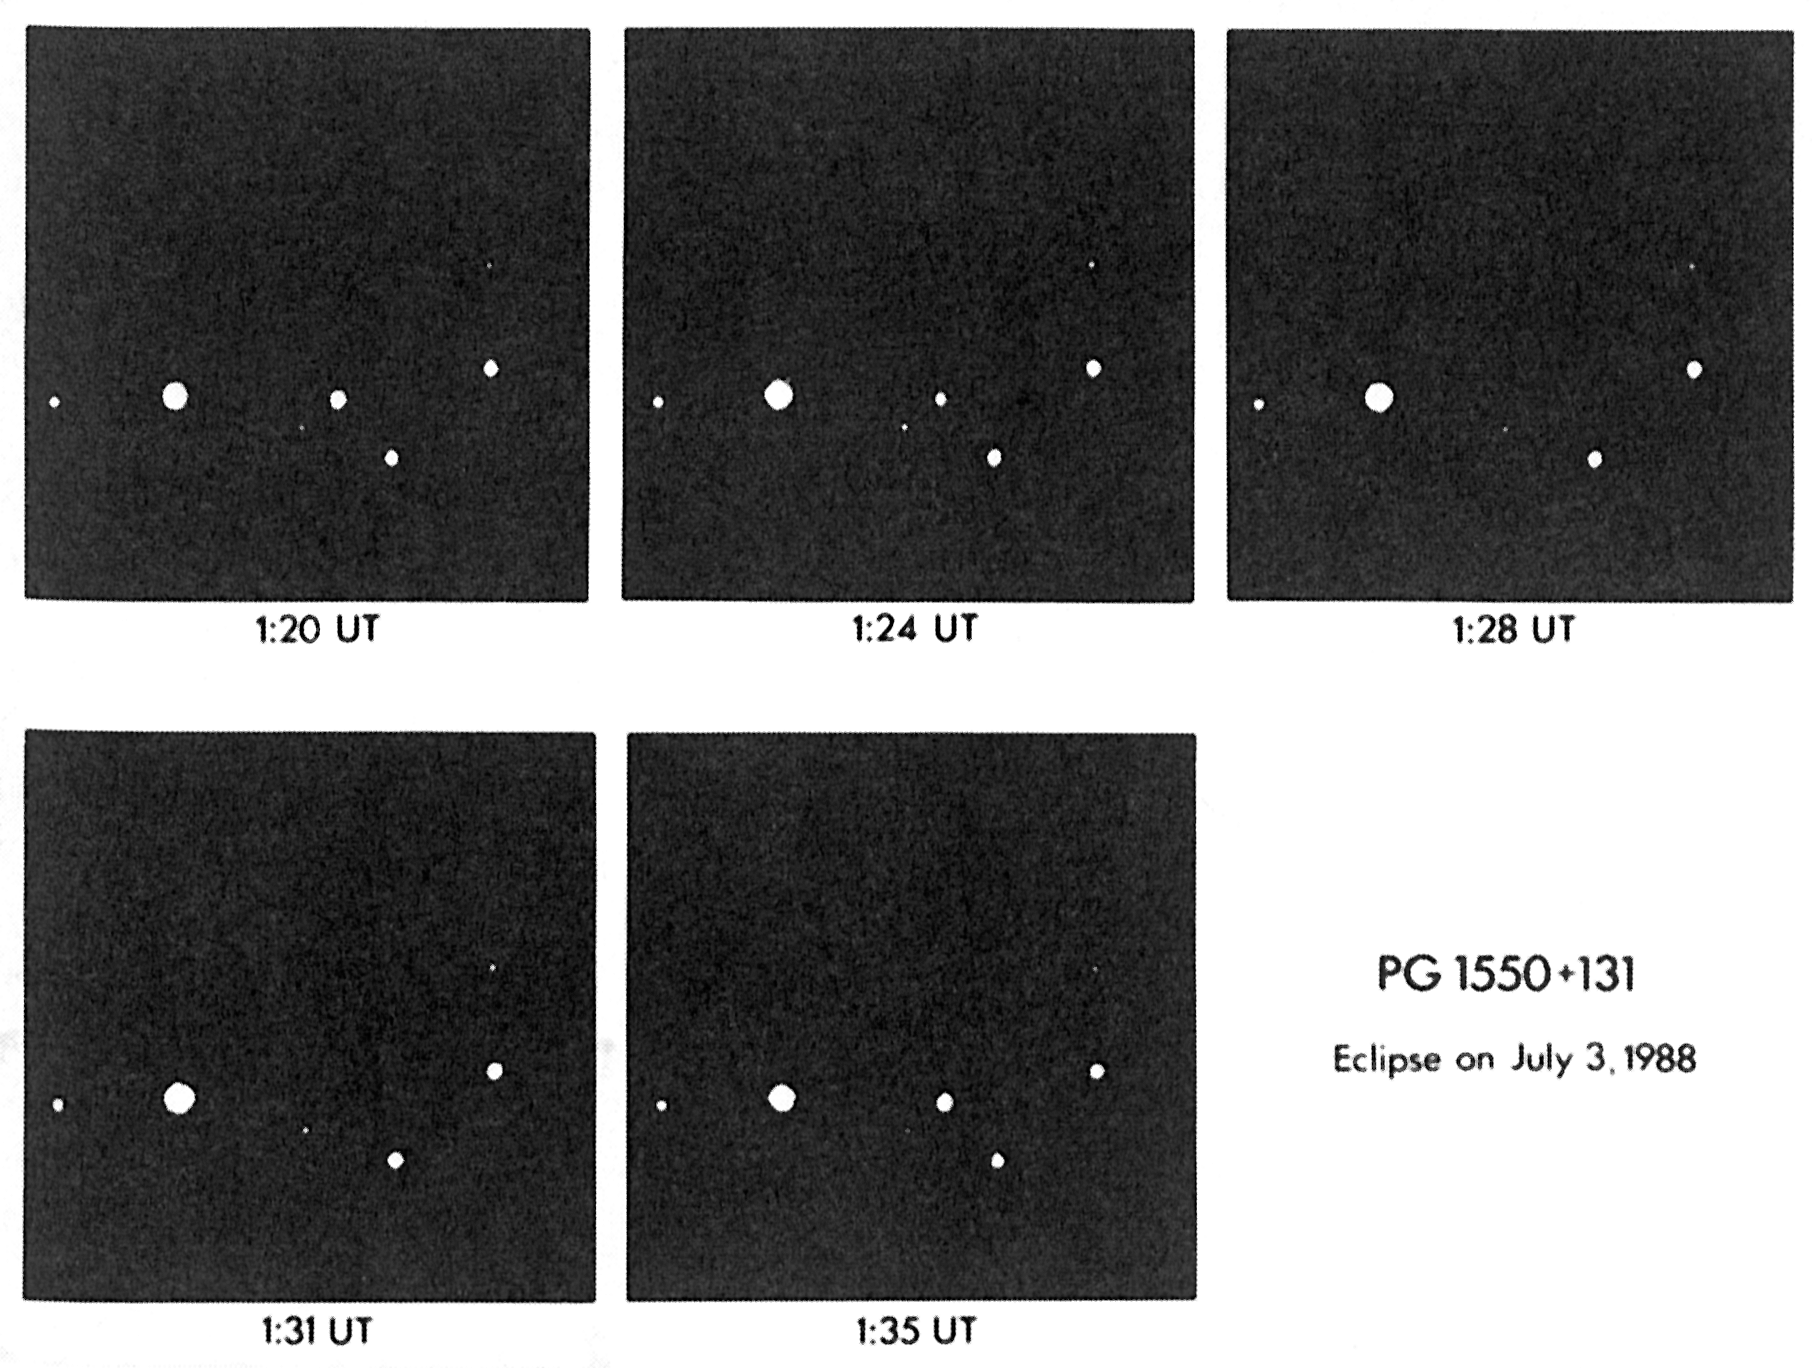

An eclipse of PG 1550+131

An eclipse of PG 1550+131. This sequence of five CCD images was obtained by Reinhold Häfner of the Universitäts-Sternwarte München with the Danish 1.5 m telescope at the ESO La Silla observatory. They show a fast and total eclipse of the pre-cataclysmic binary star PG 1550+131 in the constellation Ophiuchus, in the early morning of July 3, 1988. Whereas all other stars in the field remain unchanged, this star disappears entirely from the view during a short moment.

Credit: ESO